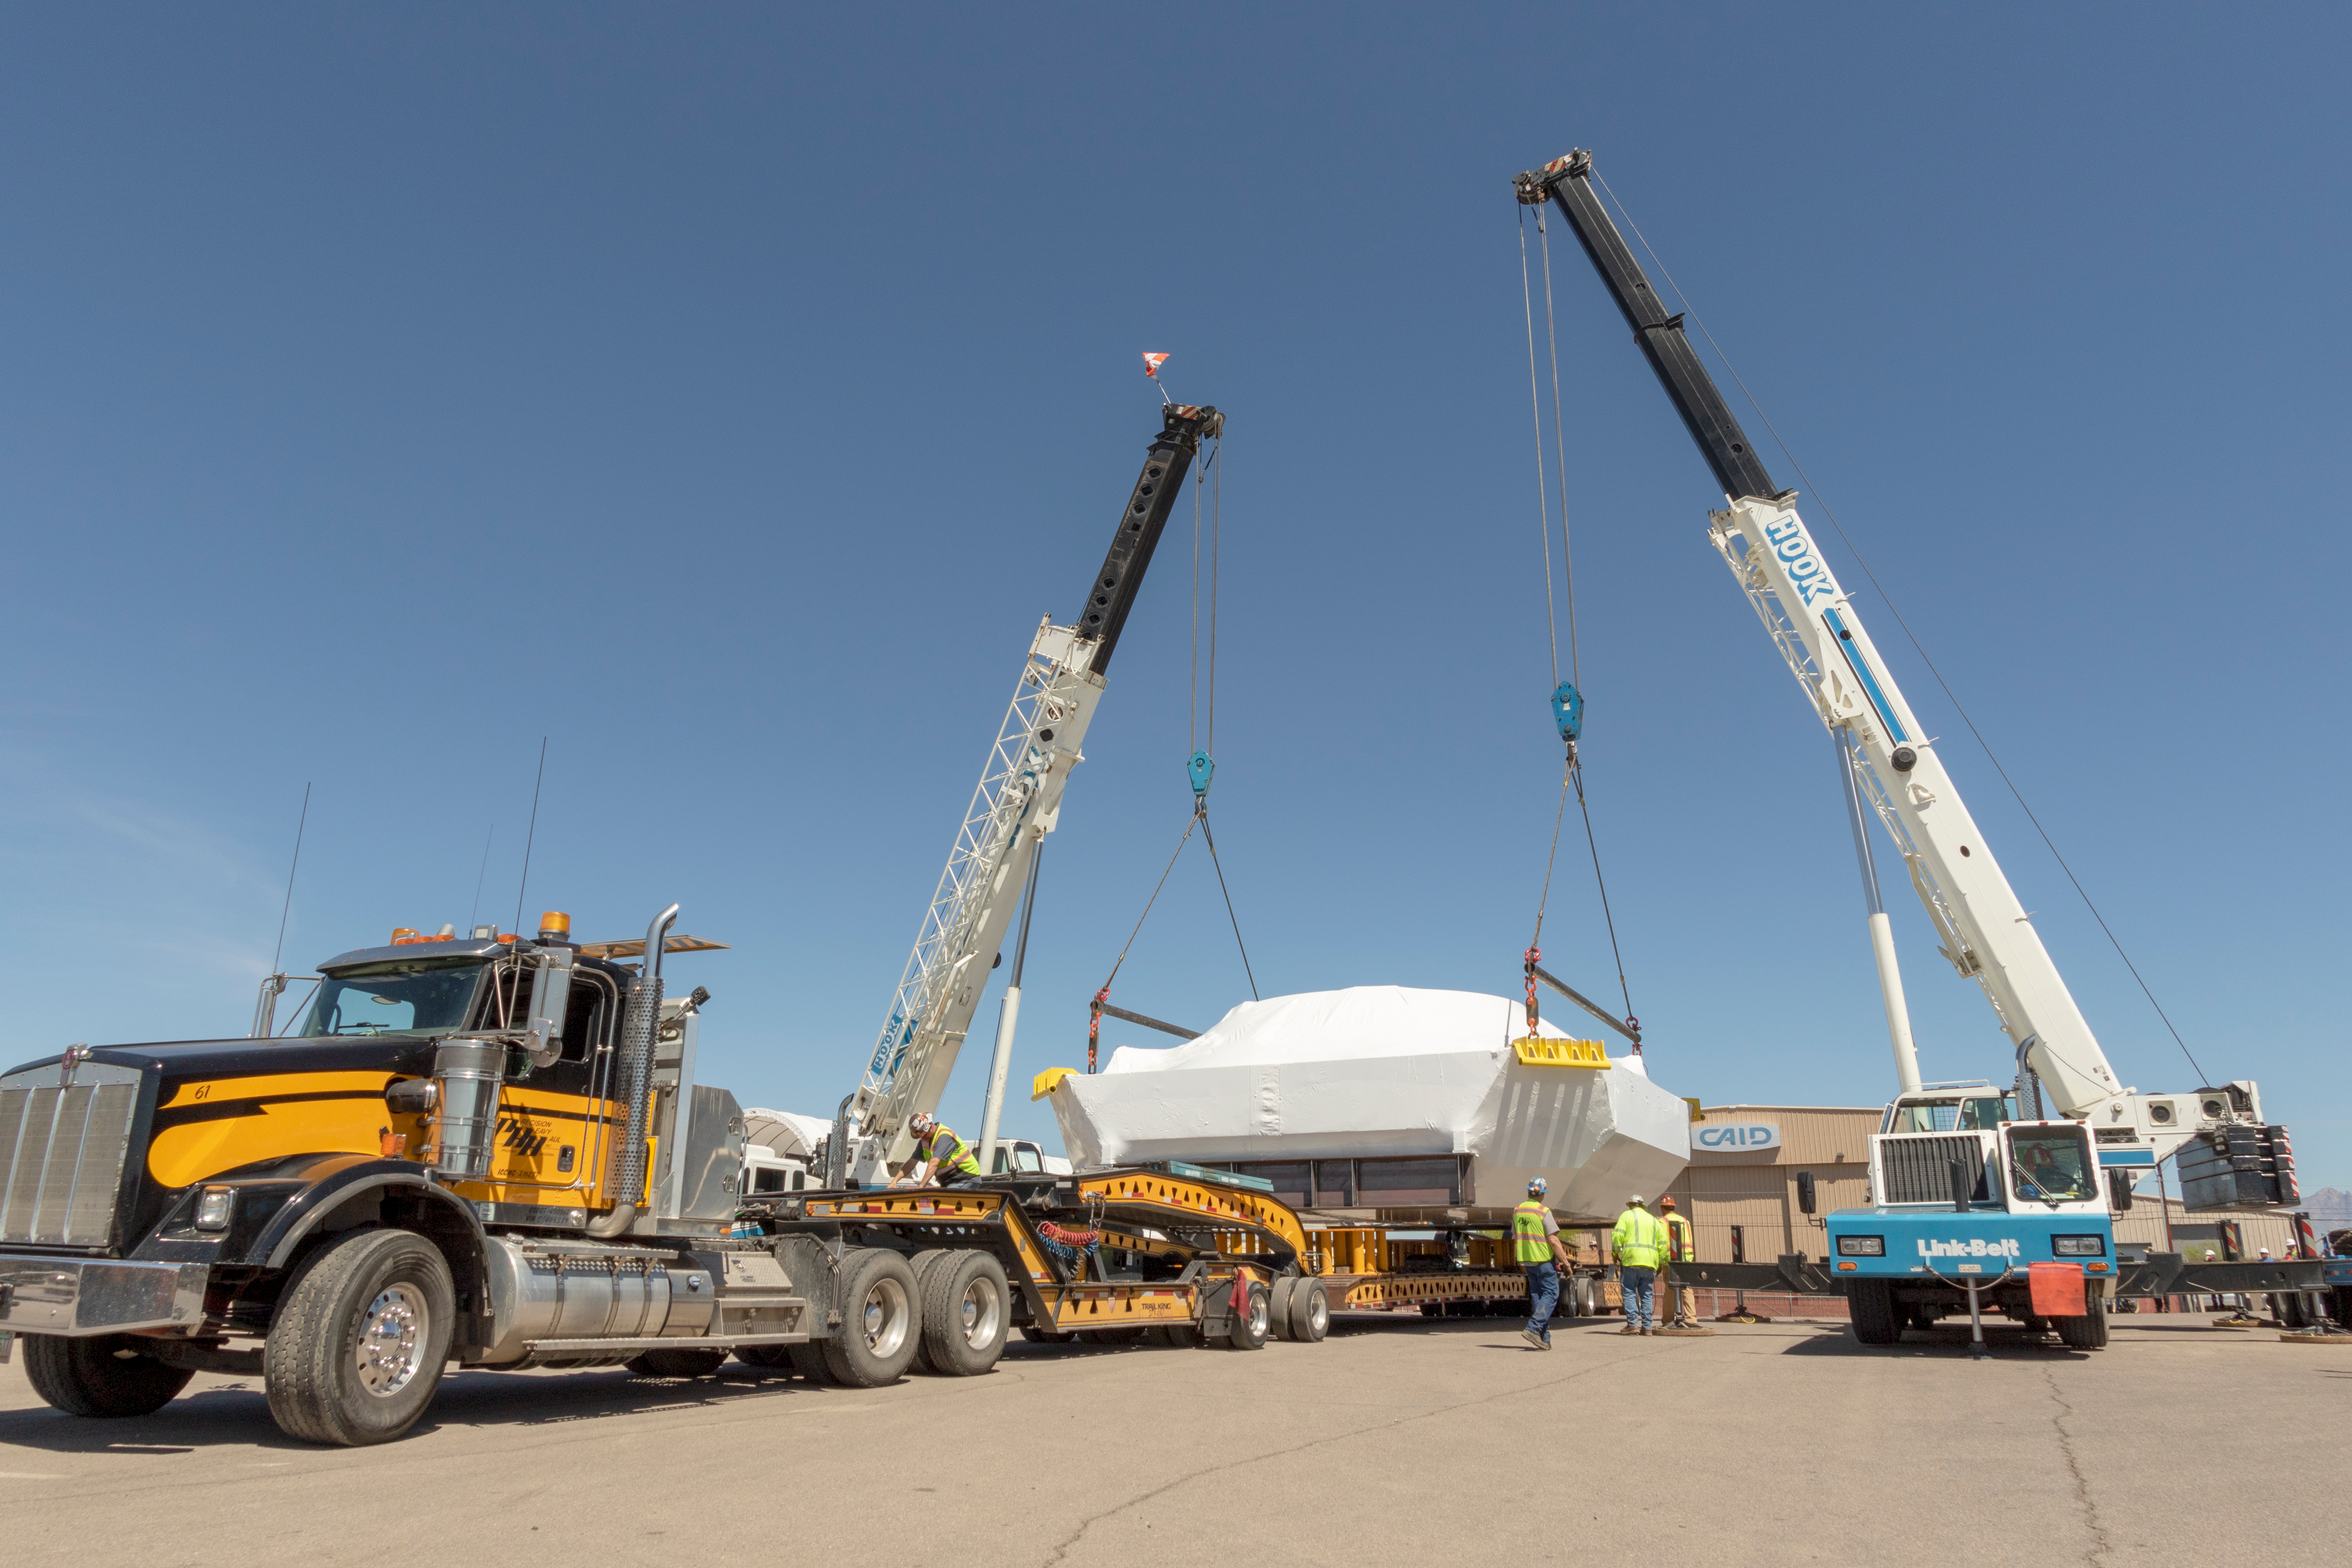

M1M3 Cell Prepared for Transport

The M1M3 cell will soon be following the mirror to Chile; it was wrapped for shipping at vendor CAID Industries in Tucson last week and then loaded onto the 120-foot-long vehicle that will transport it to Houston, Texas at the end of April.

Credit: Rubin Observatory/NSF/AURA